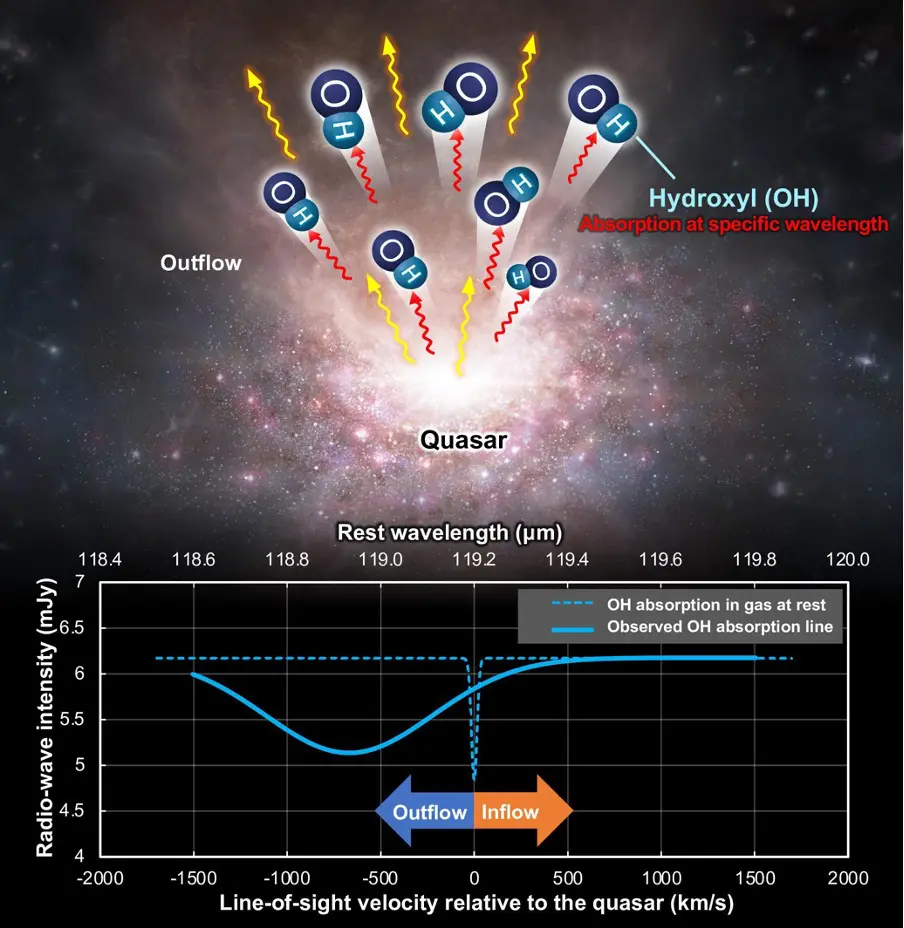

The molecular gas outflow from the quasar includes hydroxyl (OH) (top)

The molecular gas outflow from the quasar includes hydroxyl (OH) (top). Due to the motion of the molecular gas toward the observer, the OH peak in the absorption spectrum (bottom, dashed blue line) appears at a shorter wavelength (solid blue line), a phenomenon known as the Doppler effect.
Illustration: ALMA (ESO/NAOJ/NRAO) modified from Dragan Salak, et al. The Astrophysical Journal. February 1, 2024

Credit: ALMA (ESO/NAOJ/NRAO)